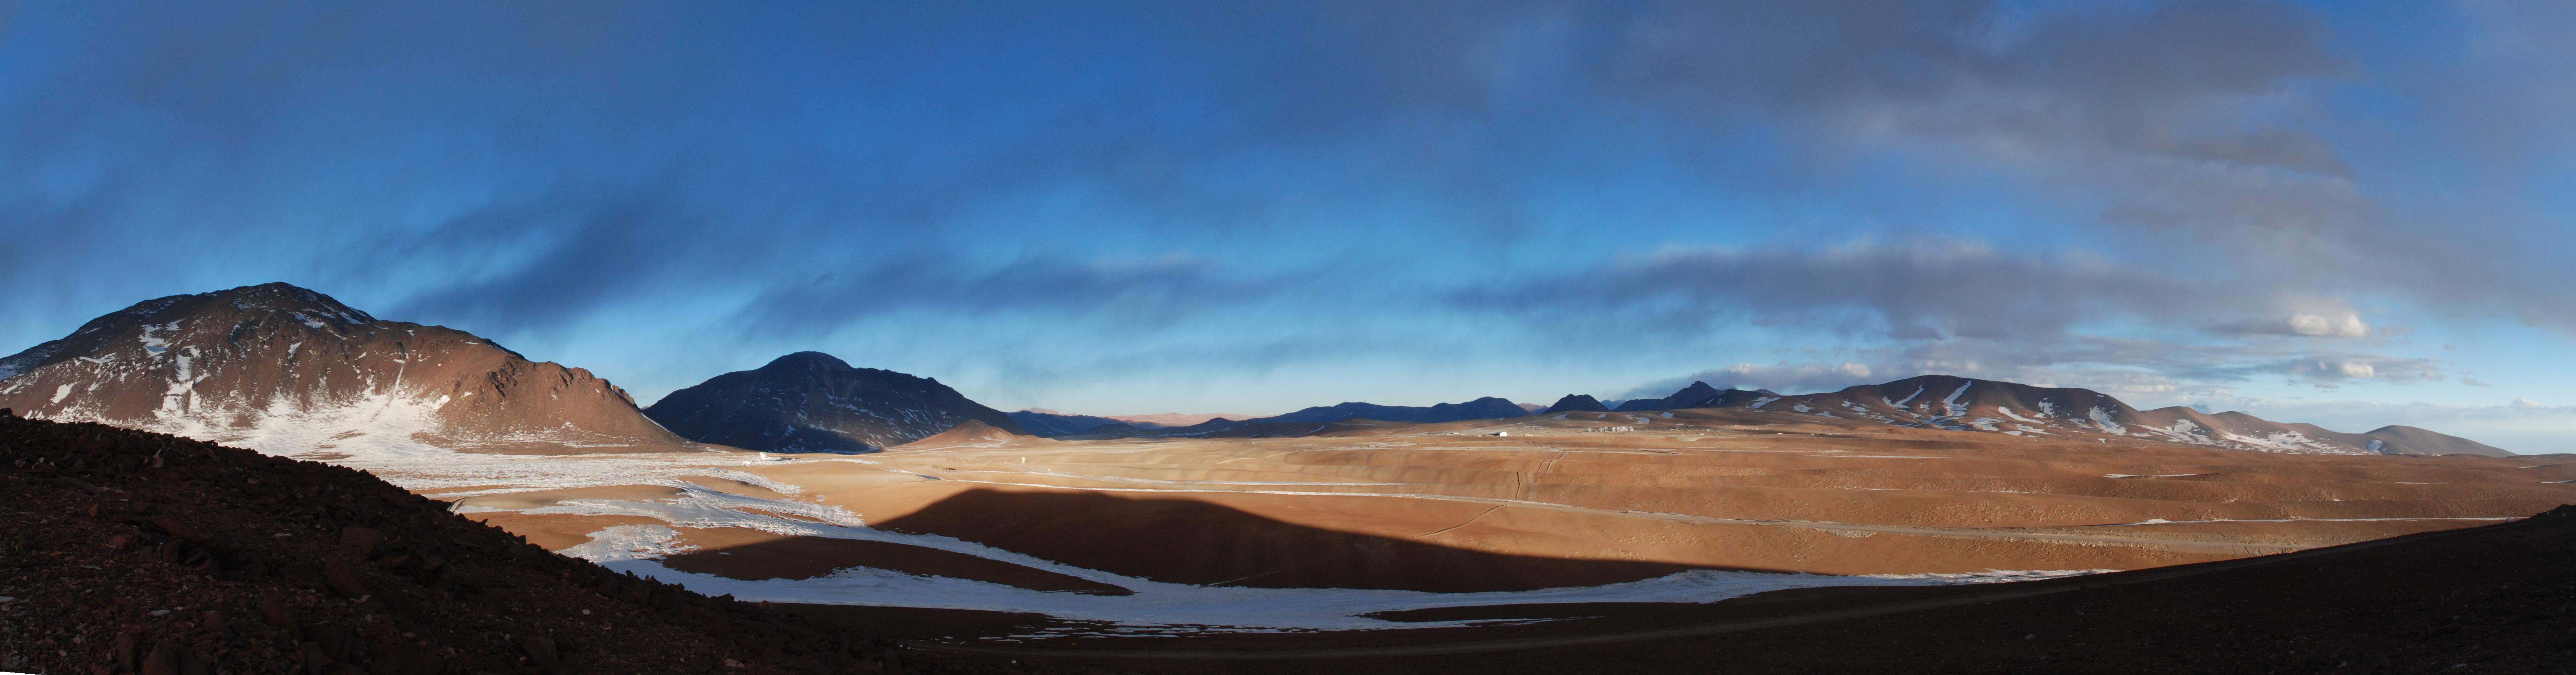

Panoramic view of the Chajnantor Plateau

Panoramic view of the Chajnantor Plateau.

Credit: Carlos Durán (ESO/NAOJ/NRAO)